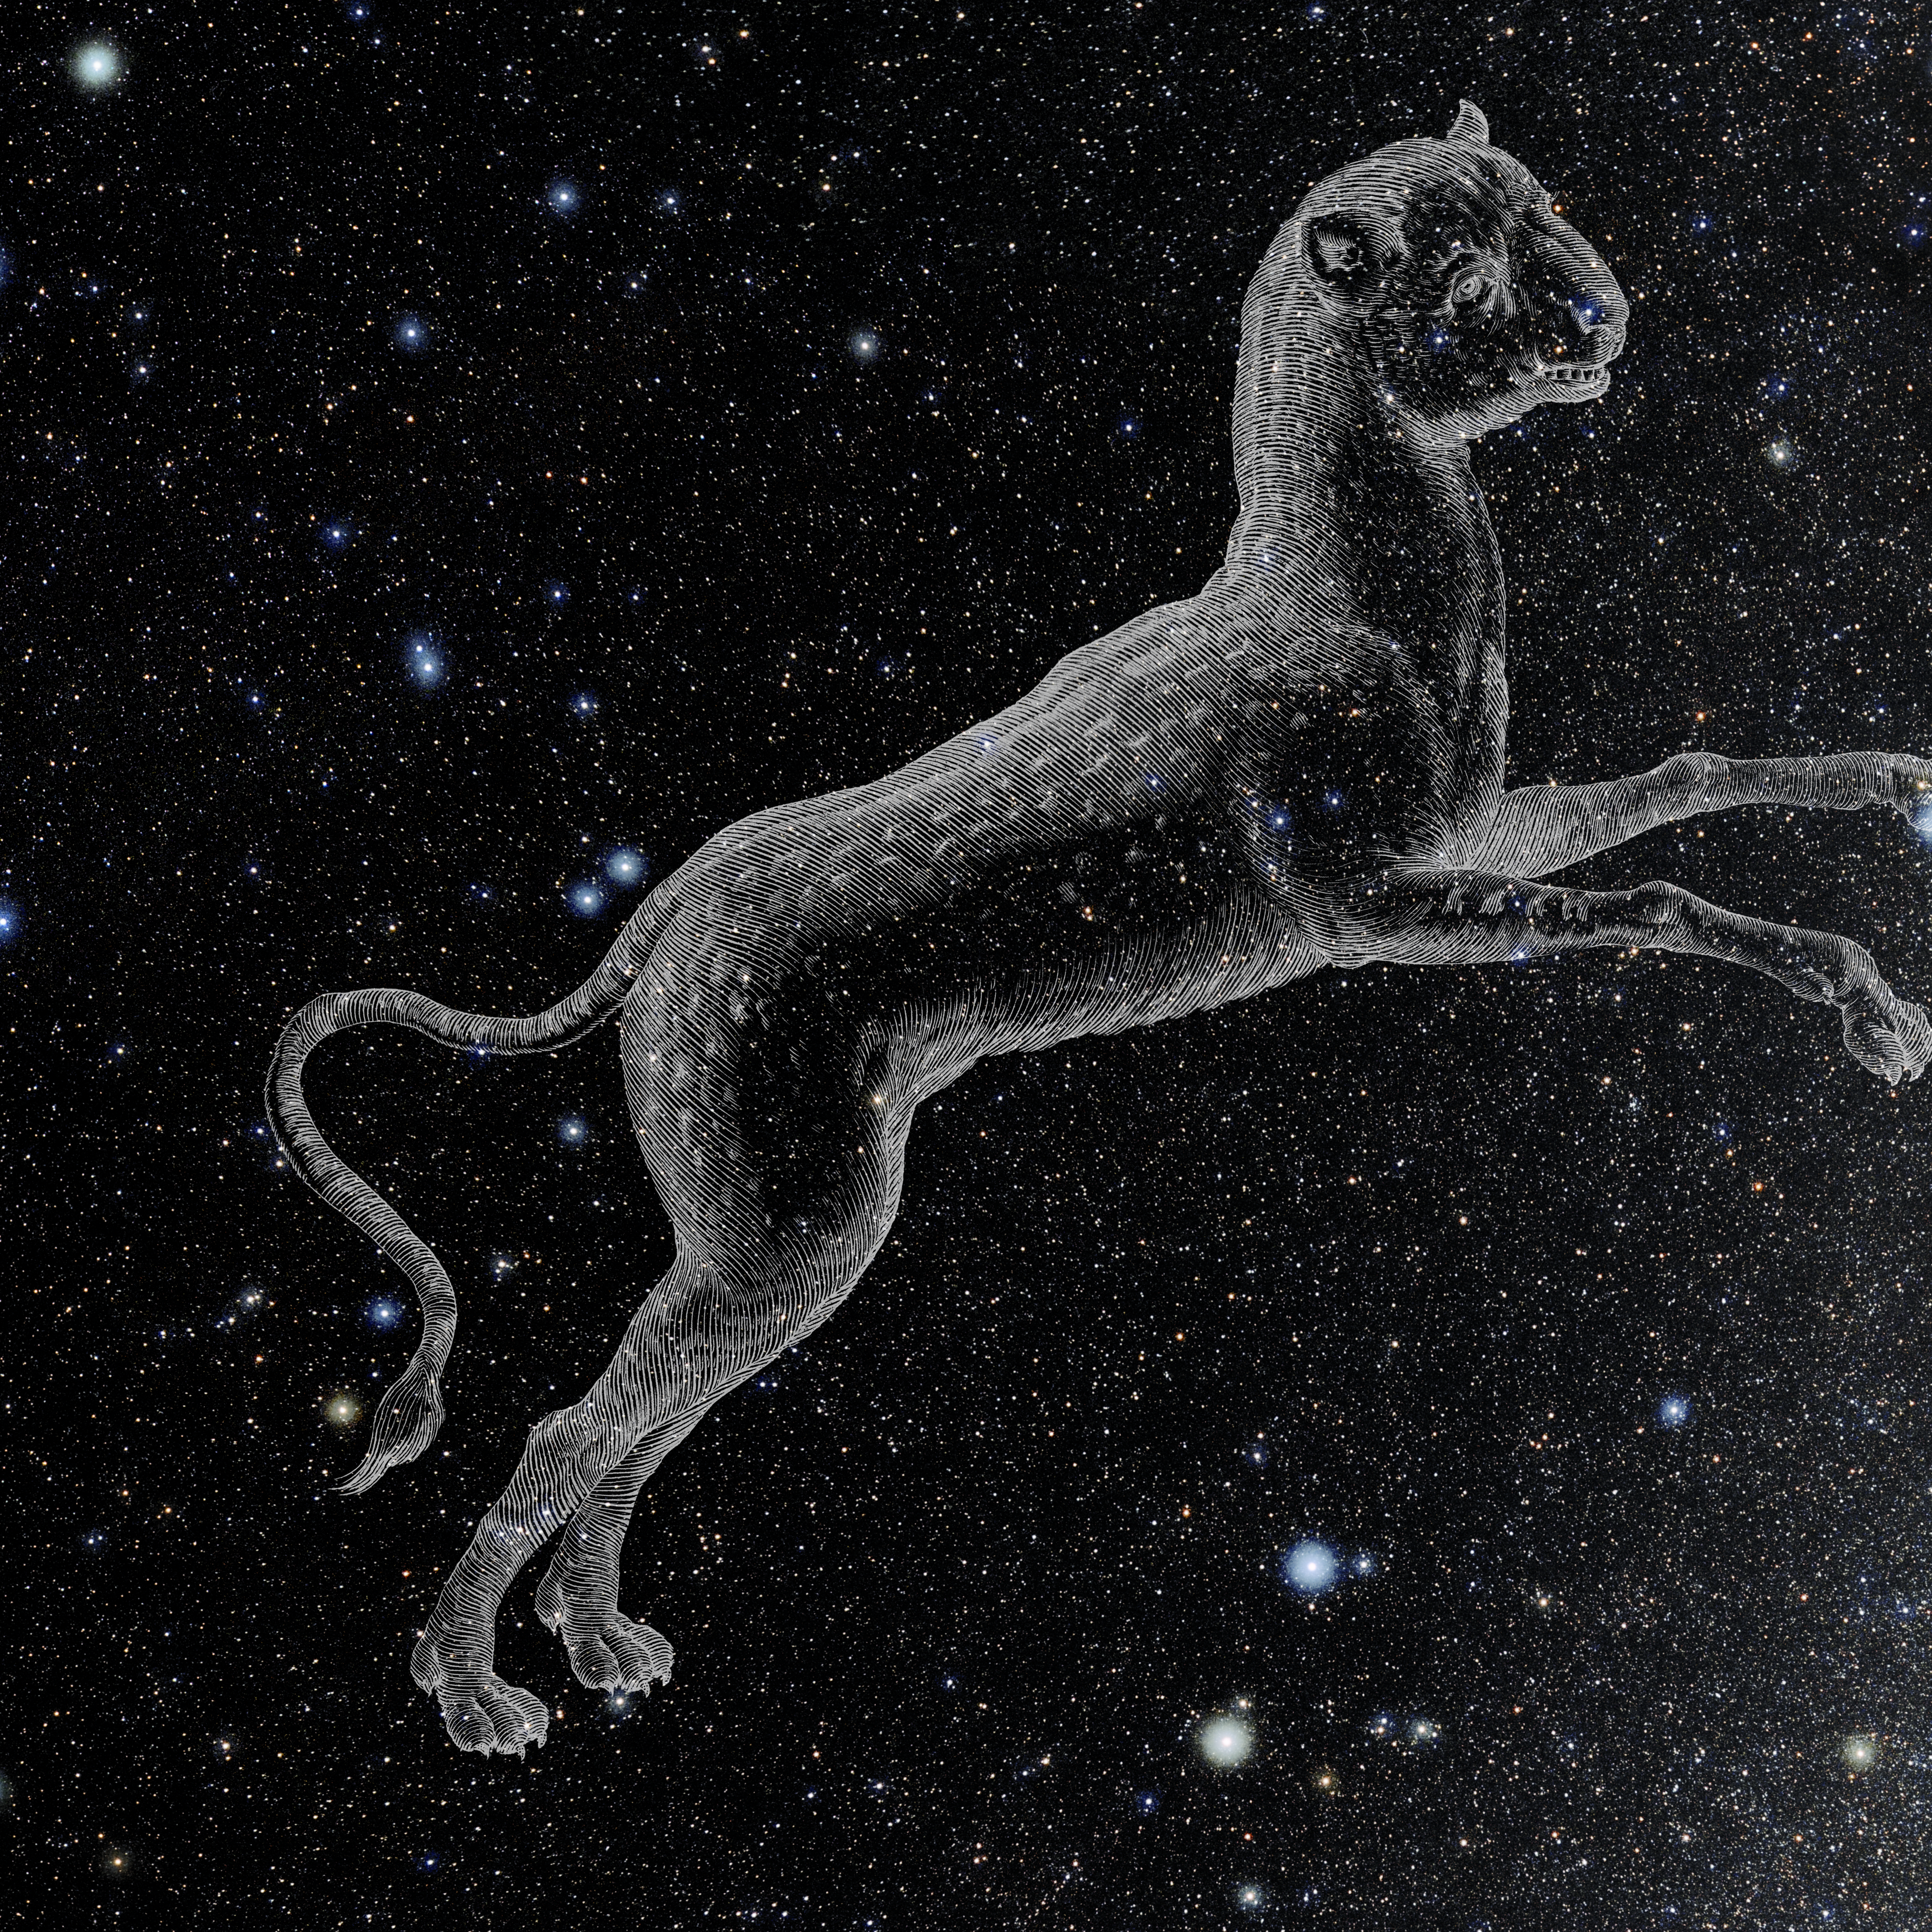

Lynx with Hevelius Drawing

Photo of the constellation Lynx from NOIRLab's 88 Constellations project showing Johannes Hevelius drawing of the constellation in Uranographia, his celestial catalogue in 1690.
Here is the version with the constellation 'stick figure' and here the unannotated version.

Credit: E. Slawik/NOIRLab/NSF/AURA/M. Zamani/J. Hevelius/NASA Universe of Learning/USNO/STScI